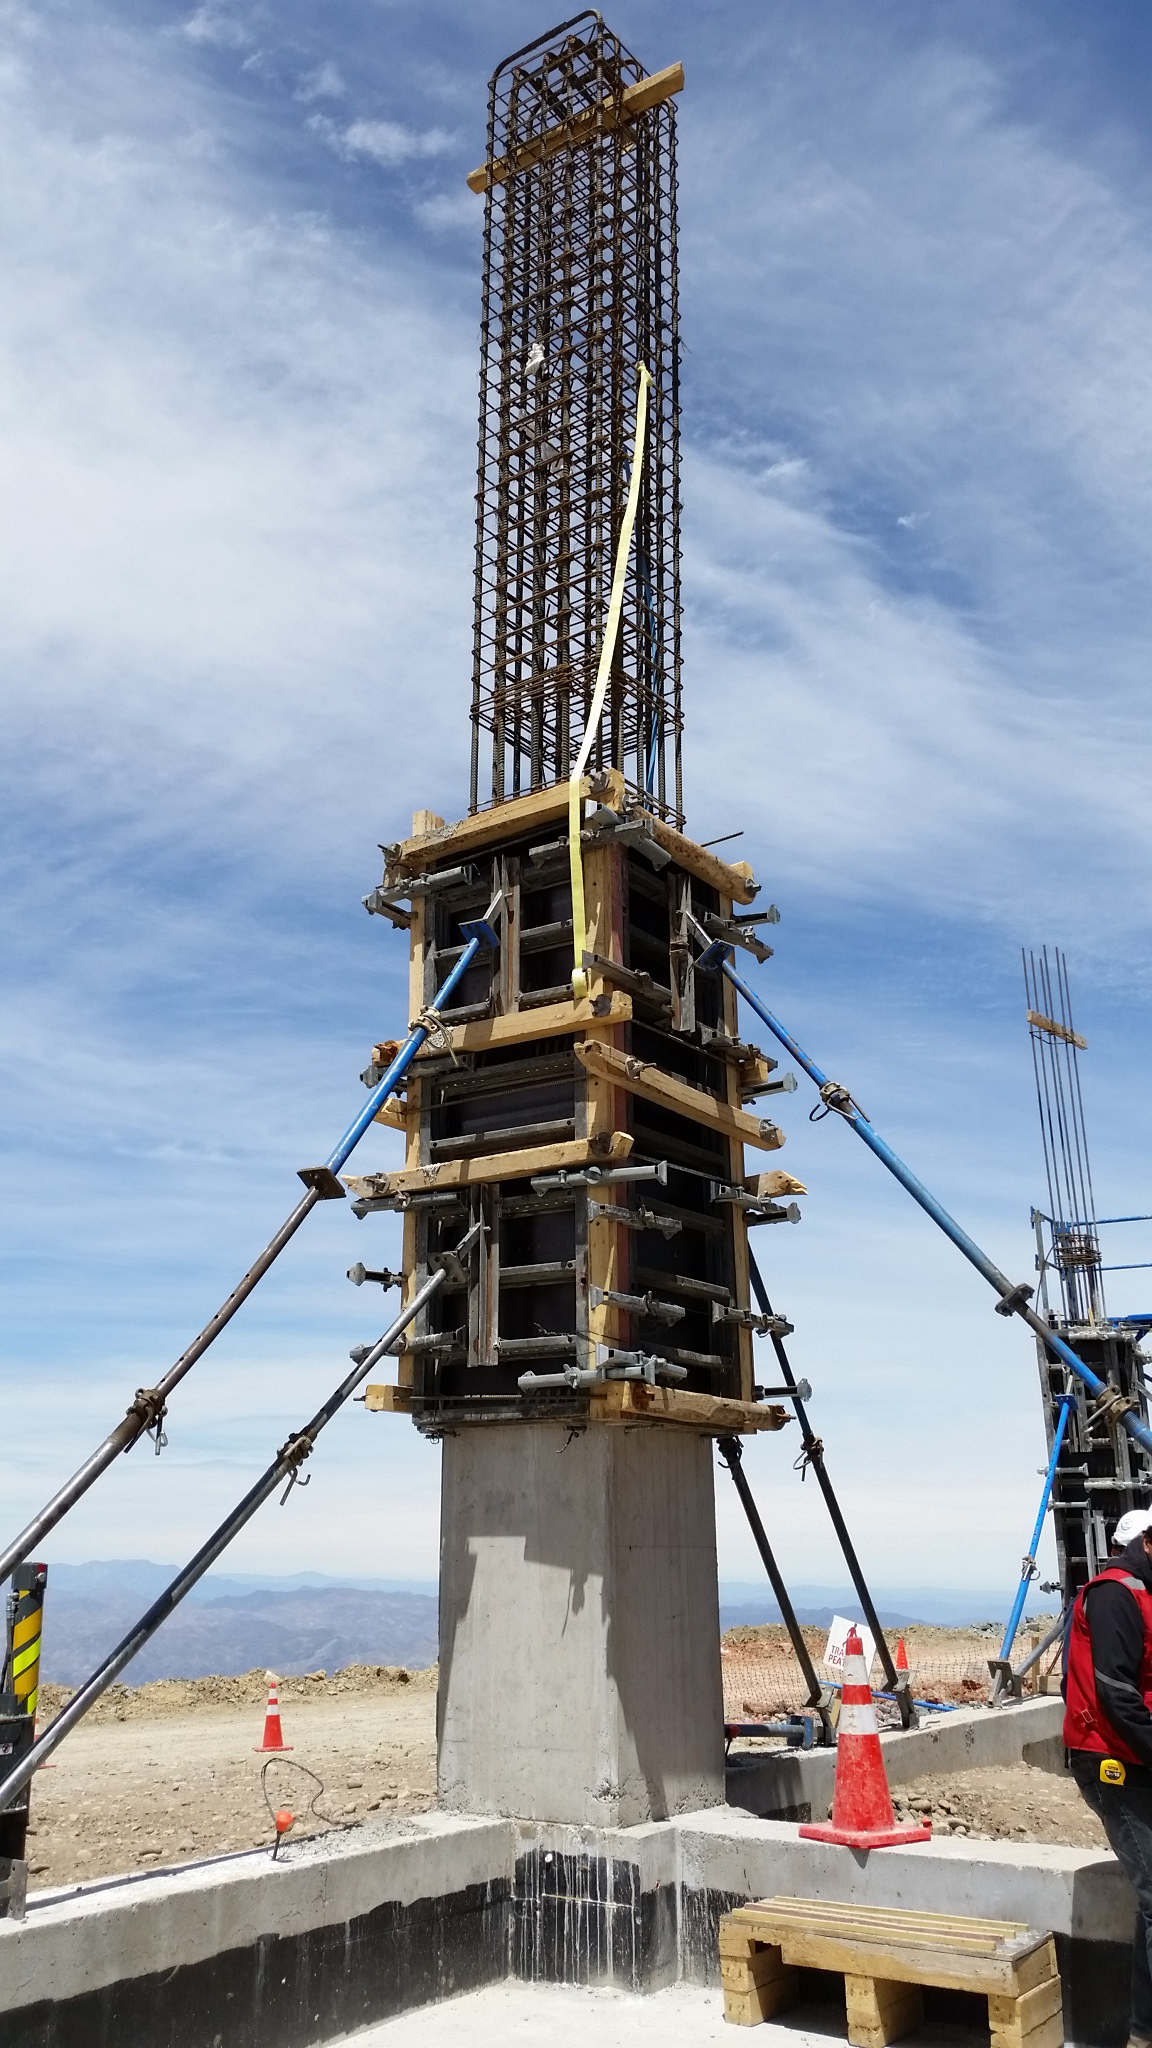

Main Columns Construction

LSST structure is taking shape on Cerro Pachon: extraordinary photograph where the H30 concrete begins to cover the reinforcement steel in the main columns. LSST Project Office

Credit: Rubin Observatory/NSF/AURA